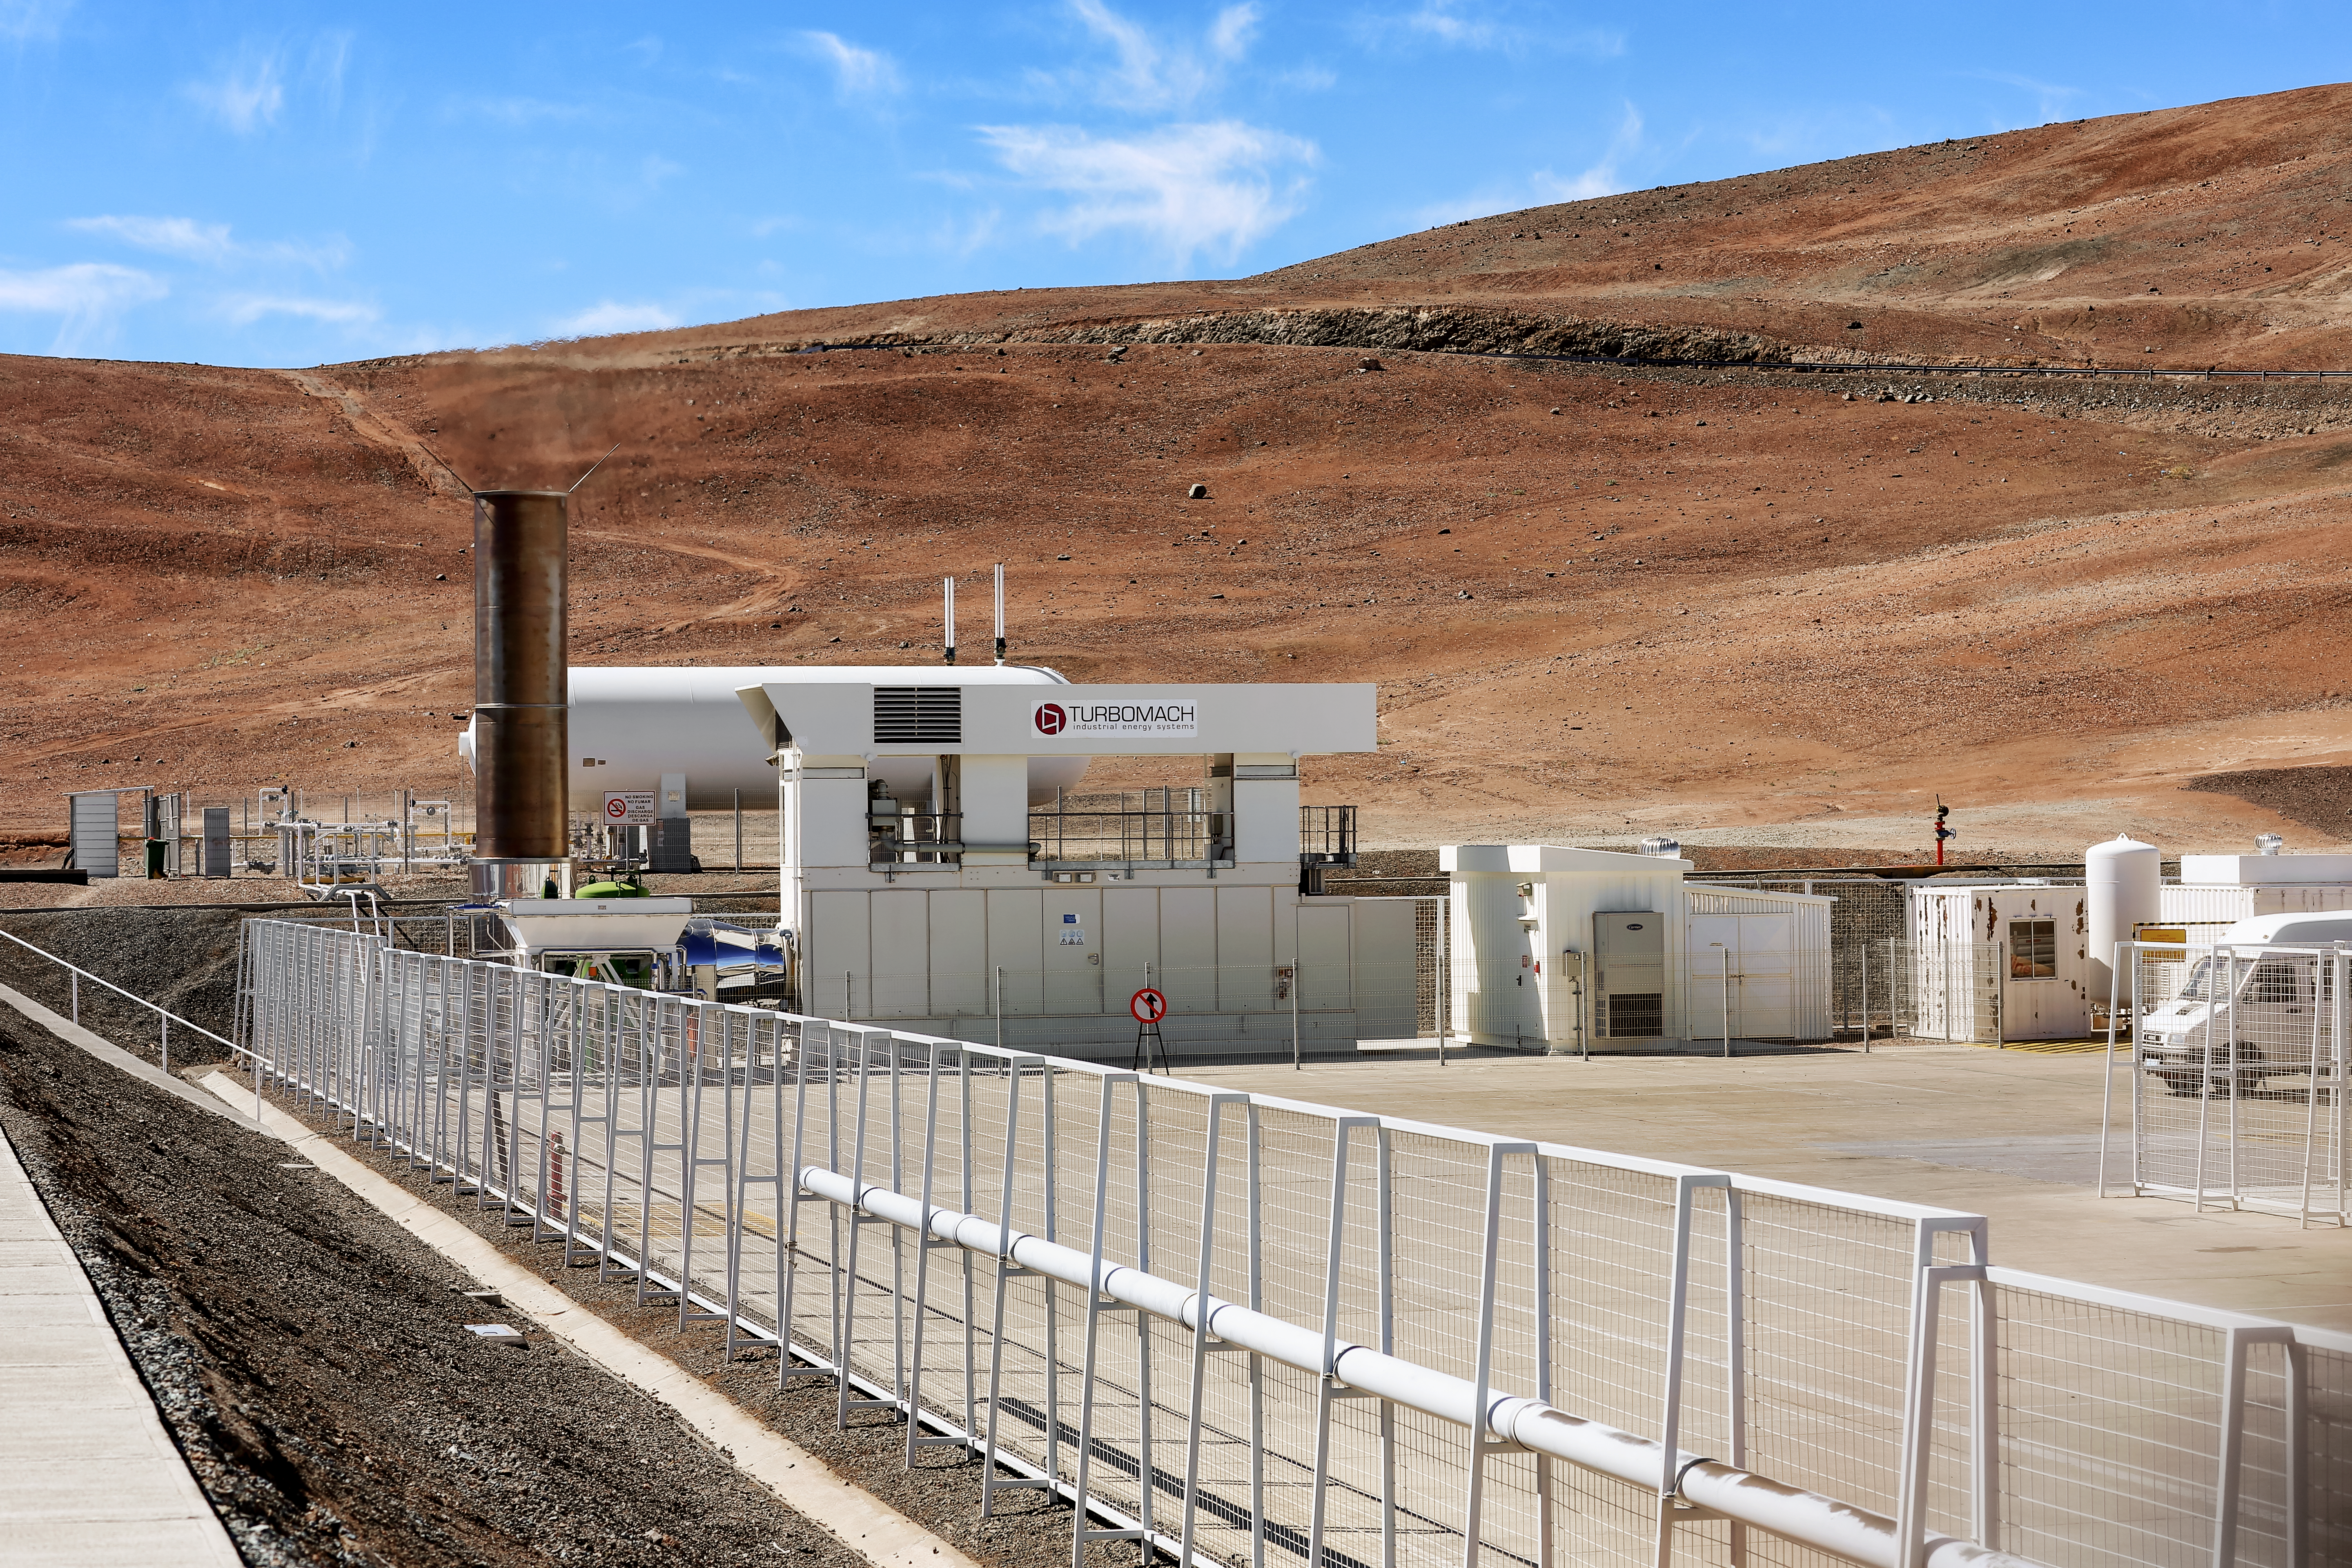

Power Plant at Paranal

The picture shows a gas turbine generator, used to produce heat and power at Paranal Observatory. However, since 2017, Paranal Observatory has been mostly powered by the Chilean National Grid, this has saved a lot of energy.

Credit: L. Honnorat/ESO